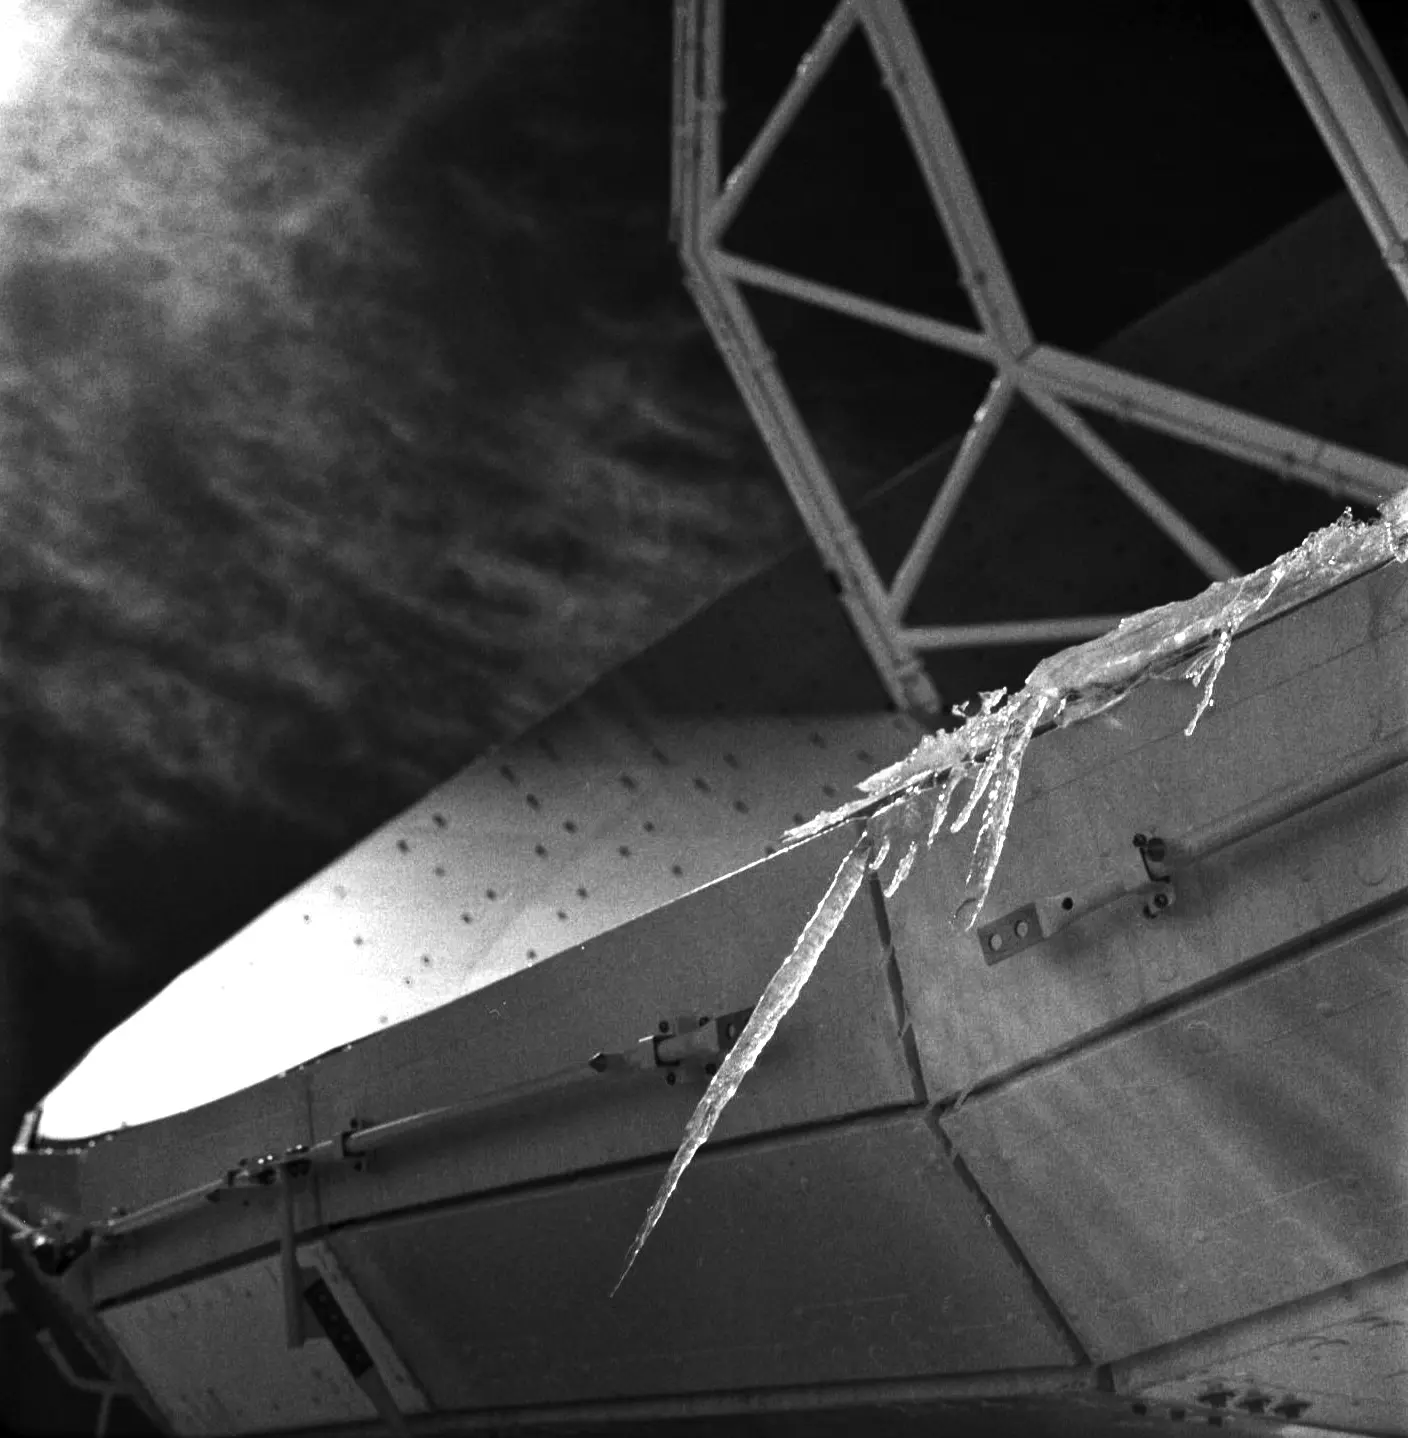

Ice stalactites on an ALMA antenna

Ice stalactites on an ALMA antenna.

Credit: Ralph Bennett - ALMA (ESO / NAOJ / NRAO)